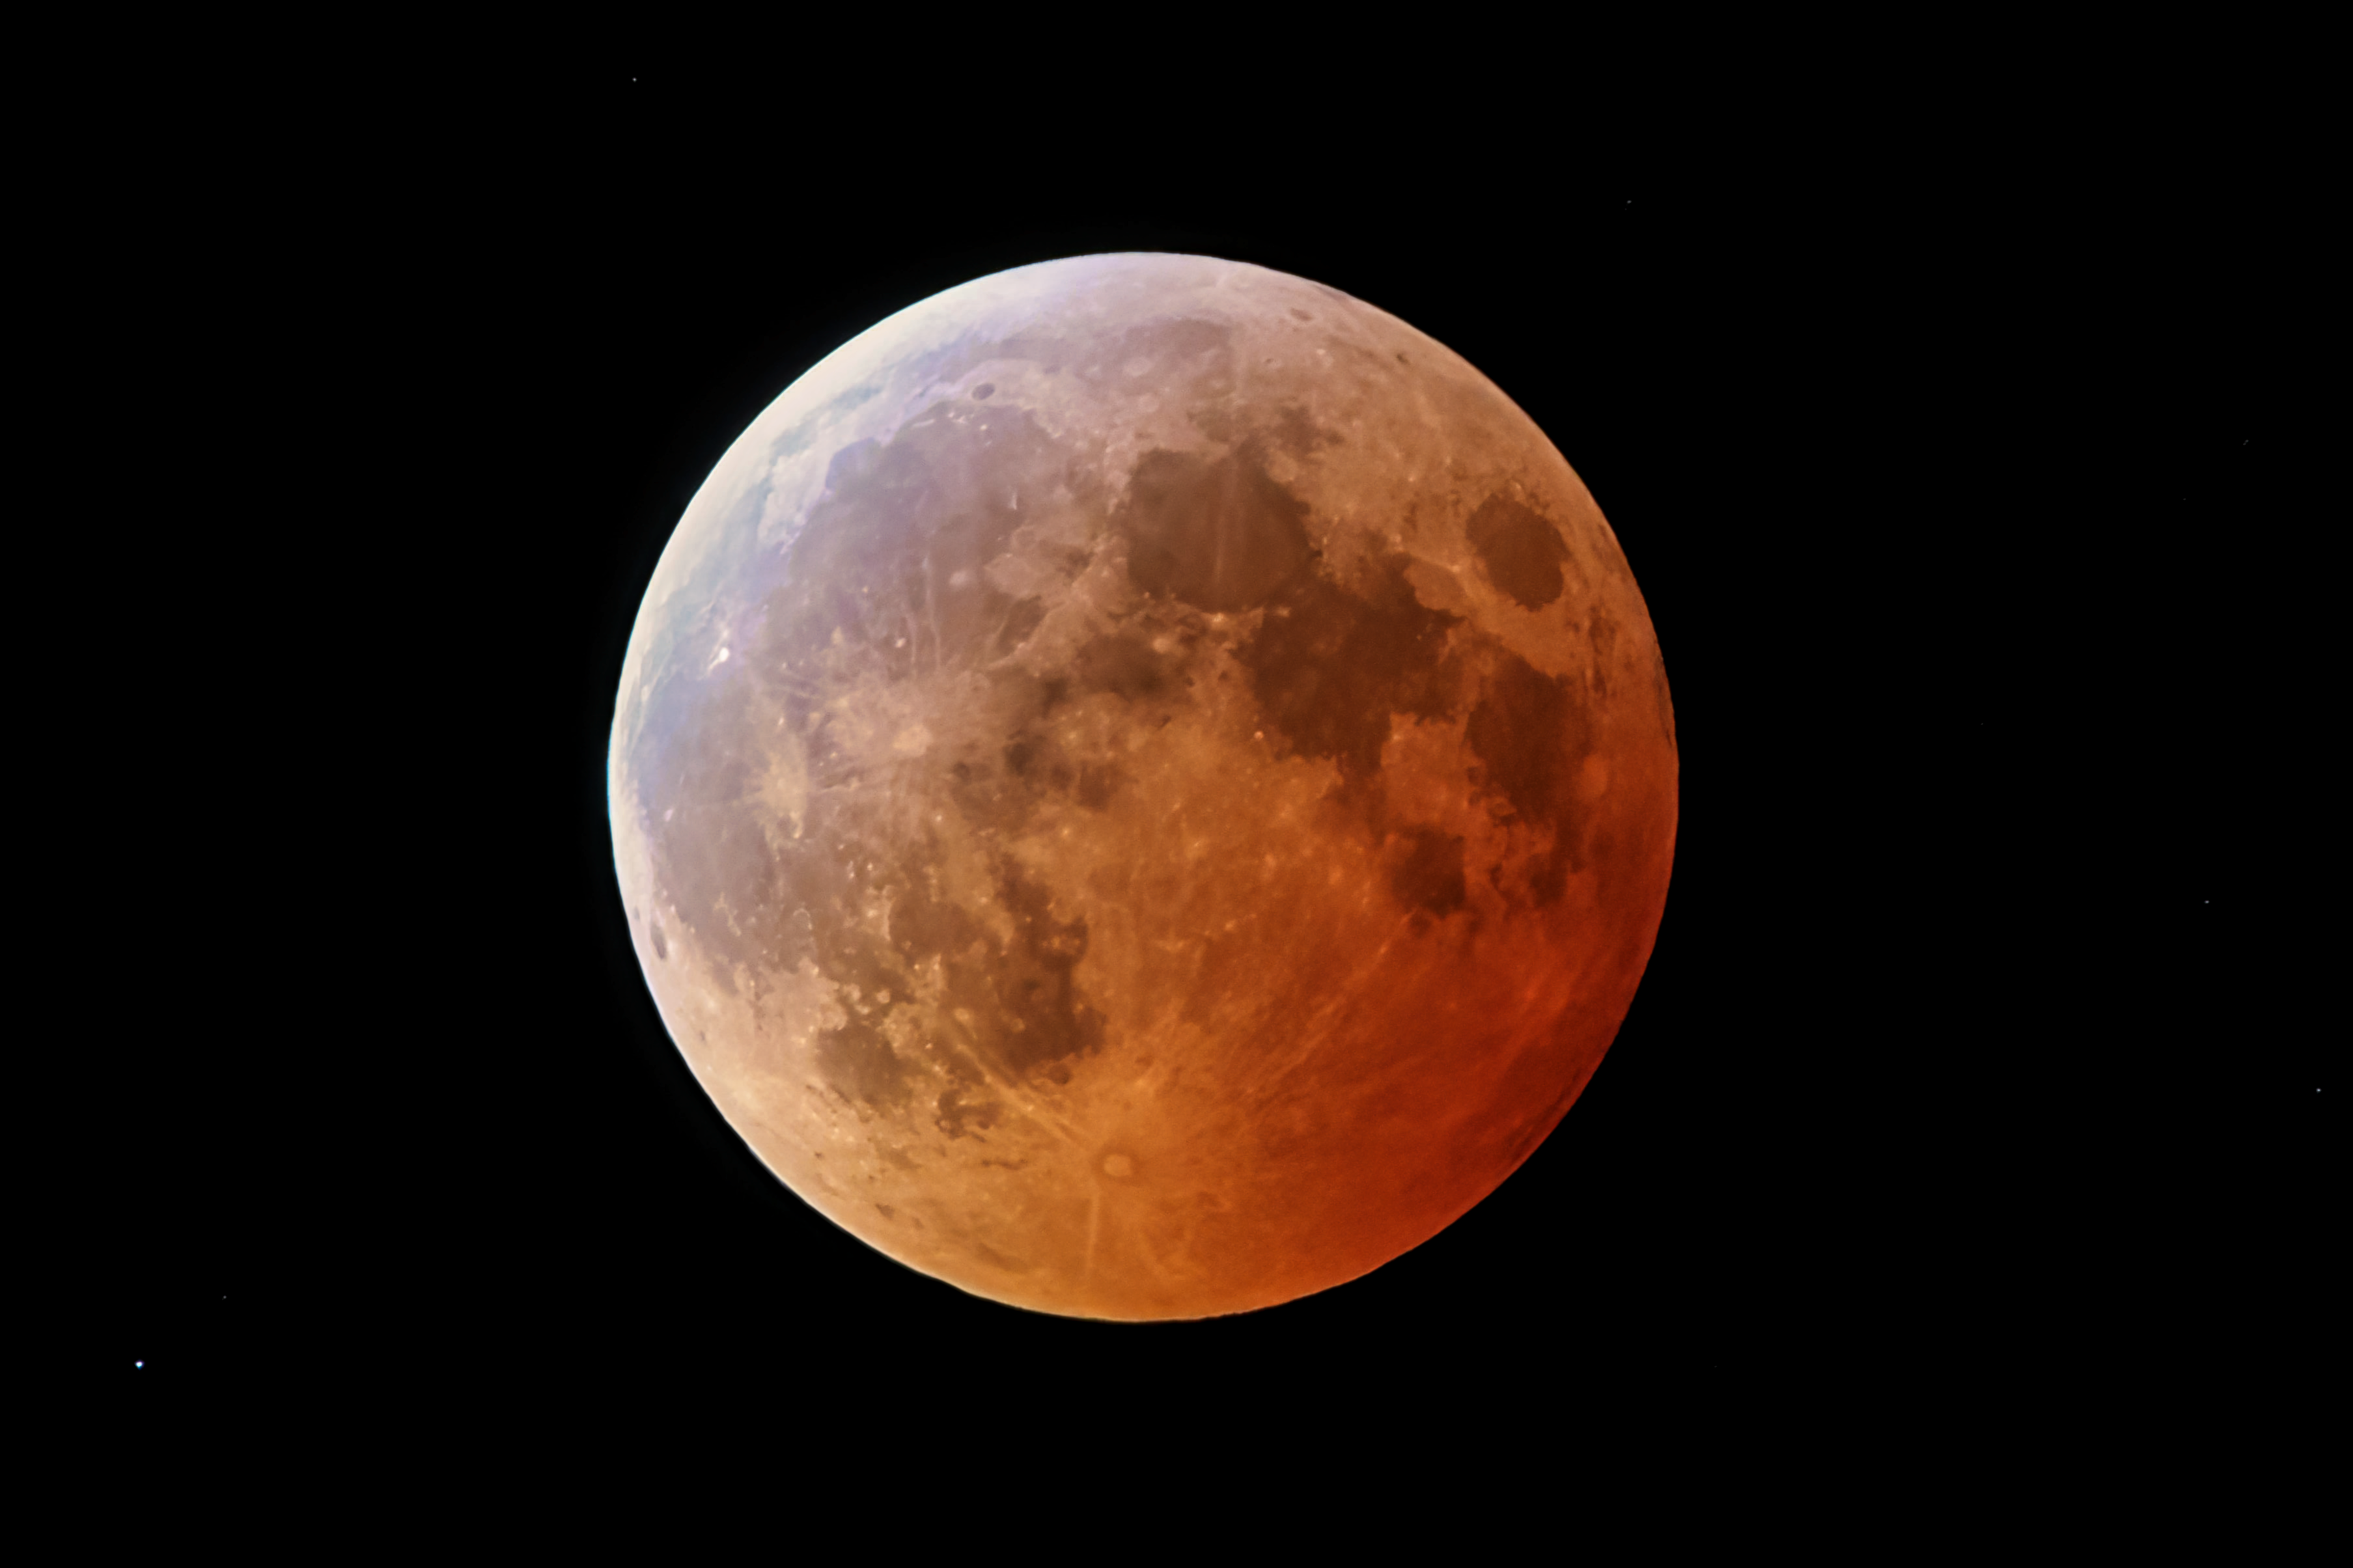

November 2022 Total Lunar Eclipse

Captured here is the total lunar eclipse over Kitt Peak National Observatory, a Program of NSF NOIRLab, on 8 November 2022. The eclipse occurred when the Moon passed through the northern part of the Earth’s shadow. In this part of the Earth’s shadow the effect of the ozone layer in our atmosphere is more visible, showing as a turquoise tint on the northern part of the lunar disc.

You can view the Image of the Week for this eclipse here with more exciting images of this lunar eclipse.

Credit: KPNO/NOIRLab/NSF/AURA/R. Sparks